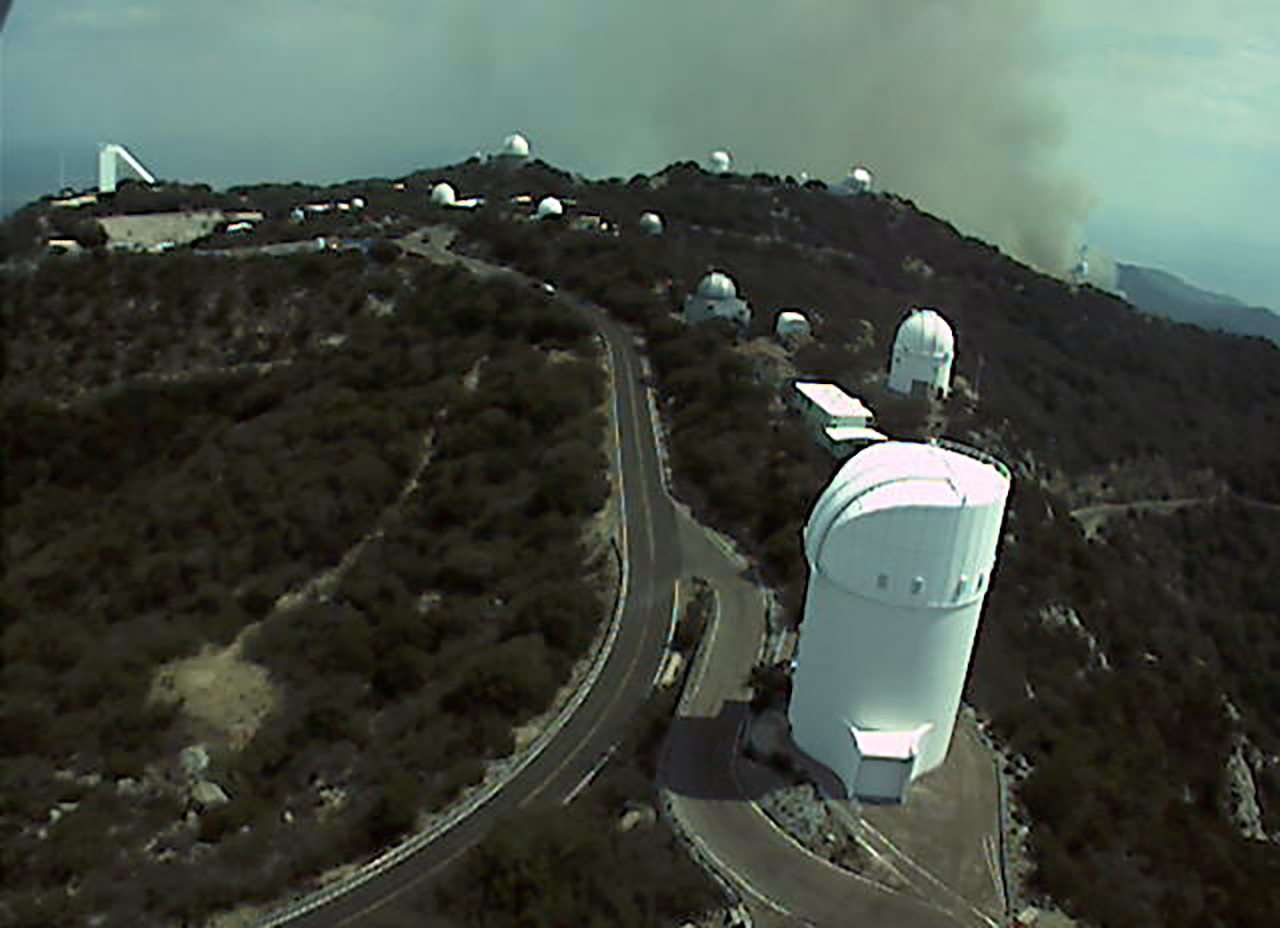

The Contreras Fire as seen from Kitt Peak on Thursday 16 June 2022

Smoke visible from the Contreras Fire as seen from Kitt Peak on Thursday 16 June 2022. The image shows the view looking South from the Nicholas U. Mayall 4-meter Telescope catwalk. The Fire began on a remote ridge of the Baboquivari Mountains, north of the Baboquivari Peak on the Tohono O’odham Nation on Saturday, 11 June 2022.

Credit: KPNO/NOIRLab/NSF/AURA